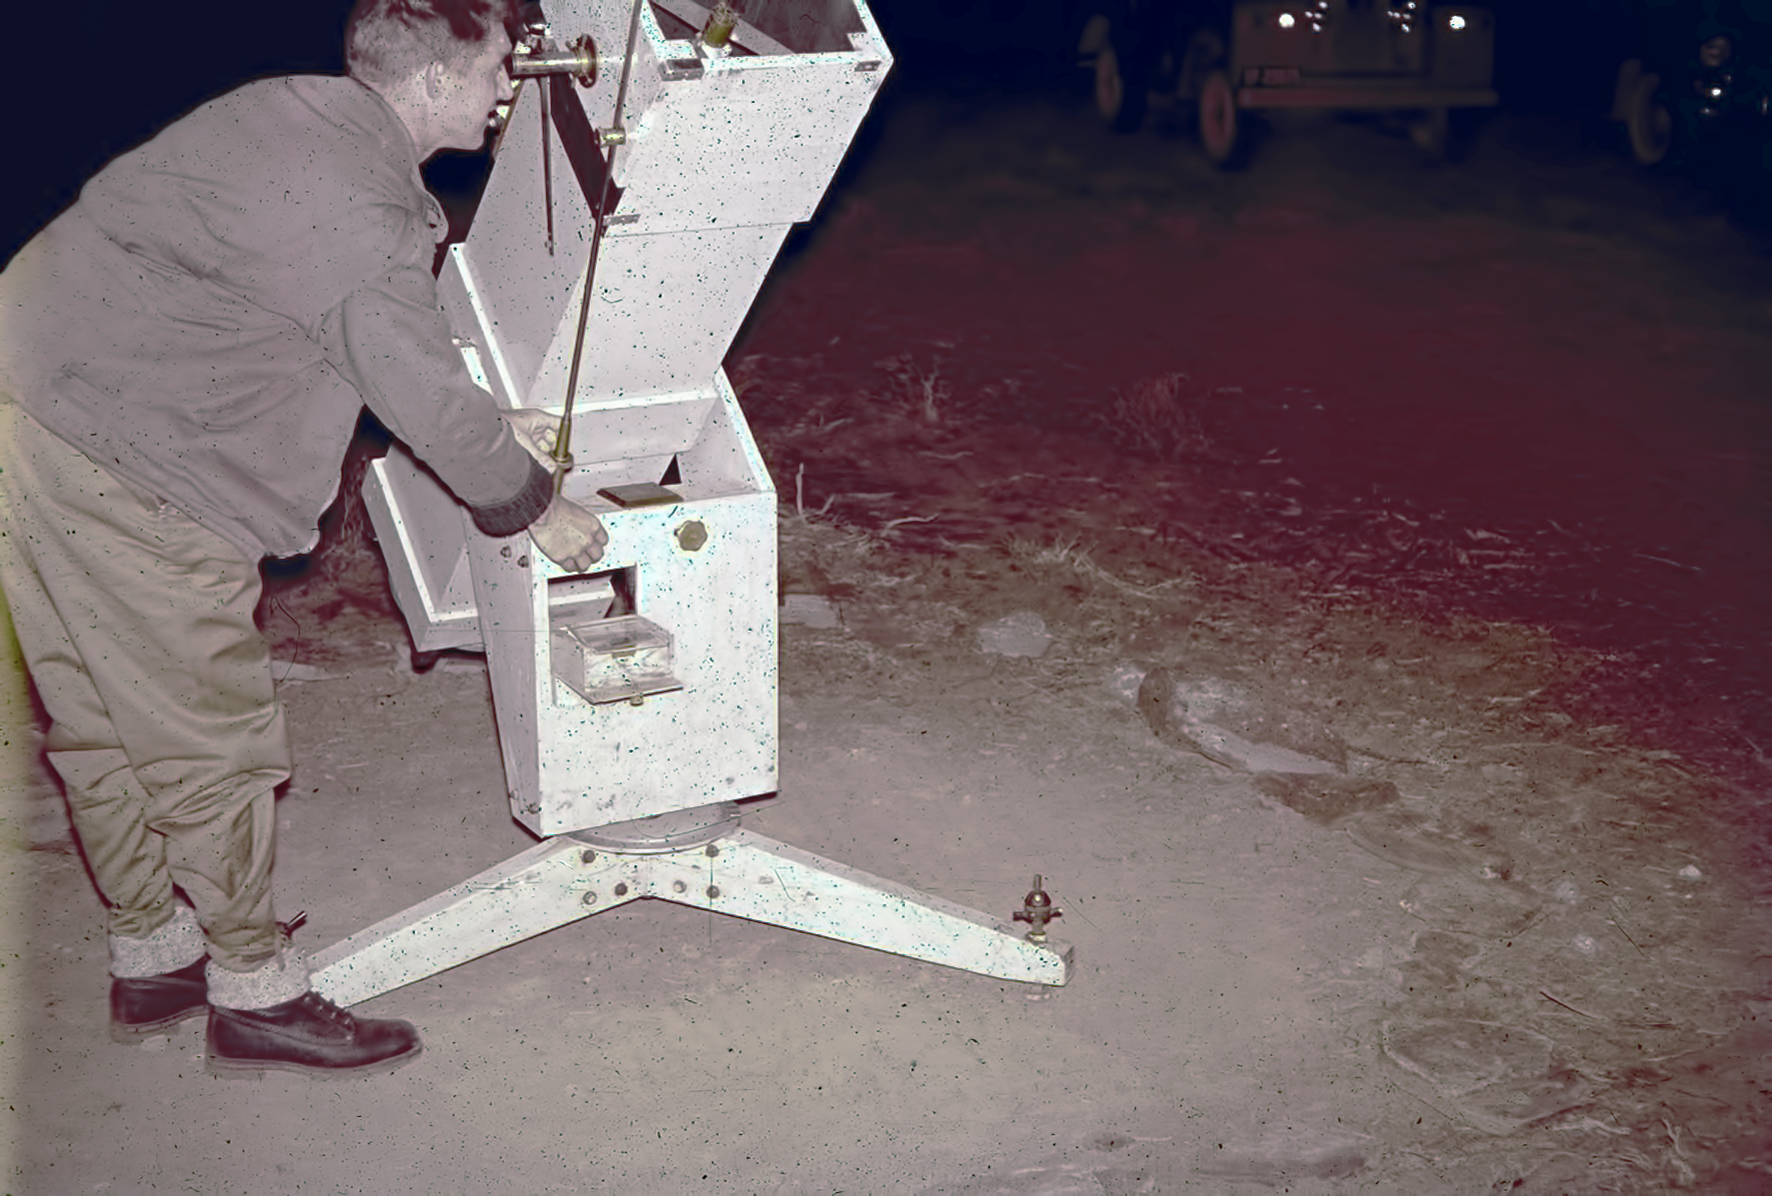

Observing at Rockdale mountain

Image of the Rockdale Mountain observing site in South Africa from ESO’s testing expedition in the early 1960s.

Credit: ESO/J.Doornenbal